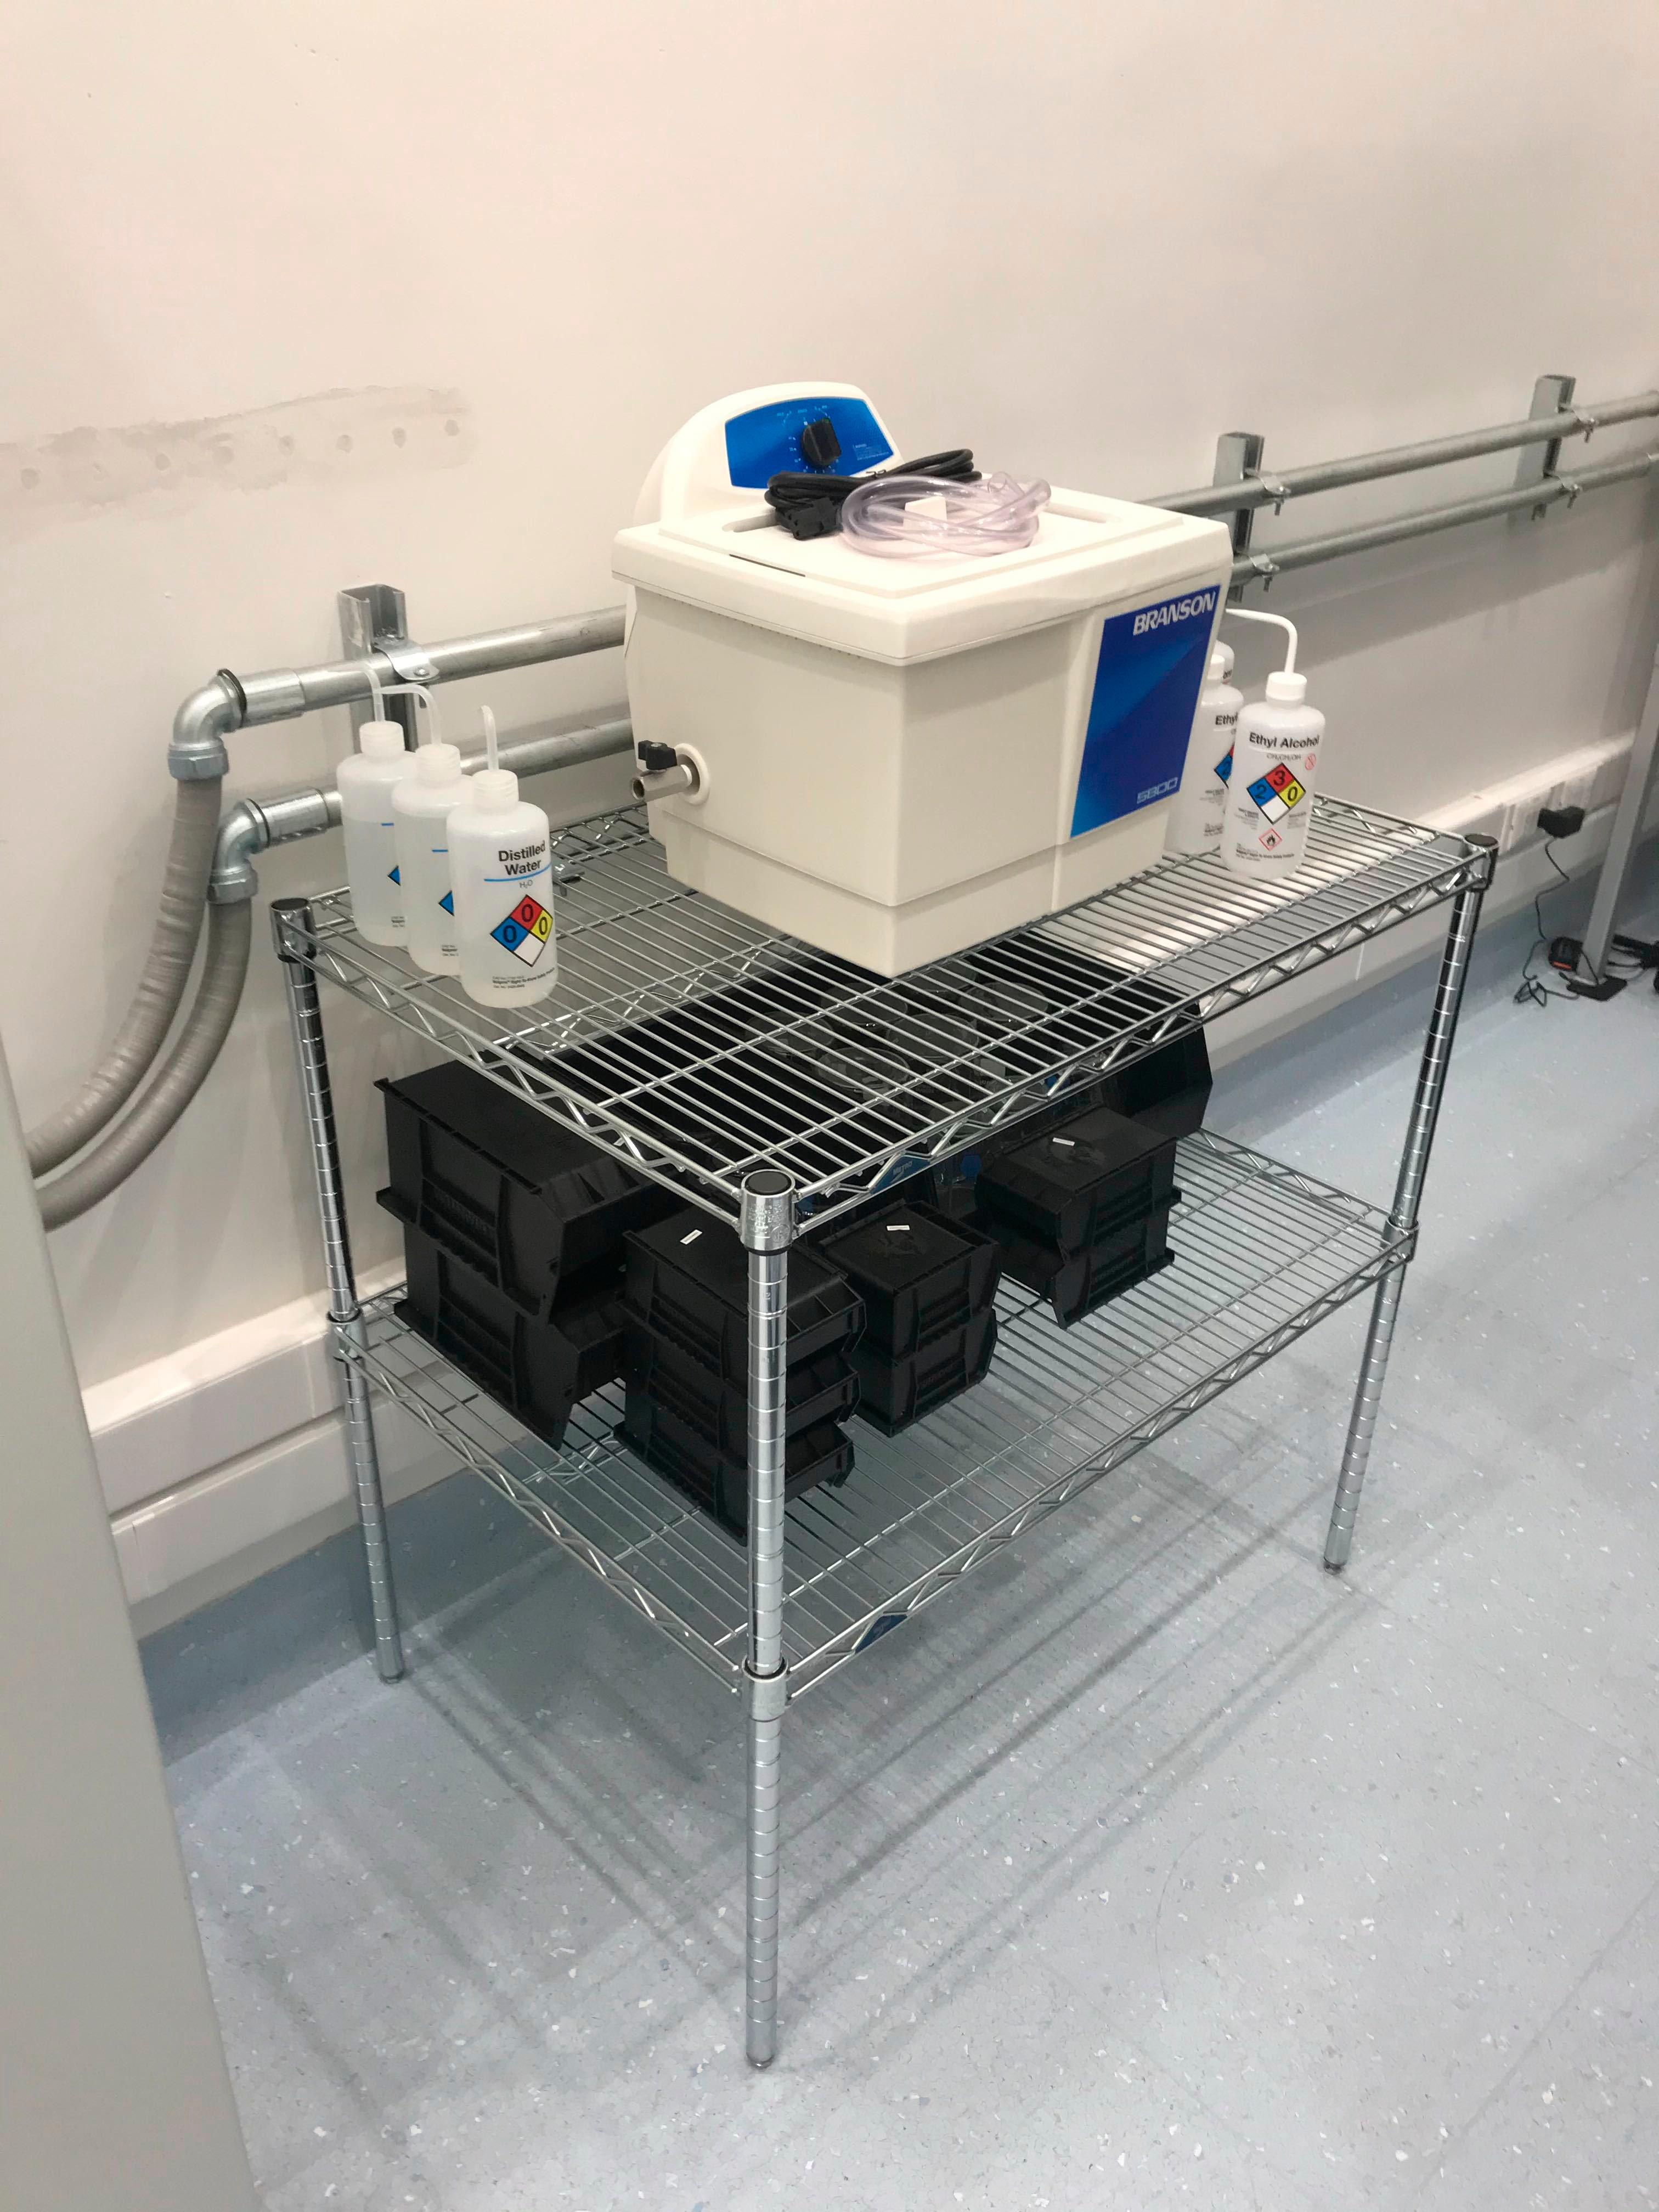

Gowning Room October 2019

Members of the LSST Camera team were on Cerro Pachón in October to prepare the clean and white rooms in the LSST Summit Facility building for the impending arrival of hardware. The gowning room also got a bit of an upgrade, with hooks for clean room garments, a table for the ultrasonic cleaner, and a cleaning station mounted under the window near the entrance.

Credit: M Lopez/Rubin Observatory/NSF/AURA